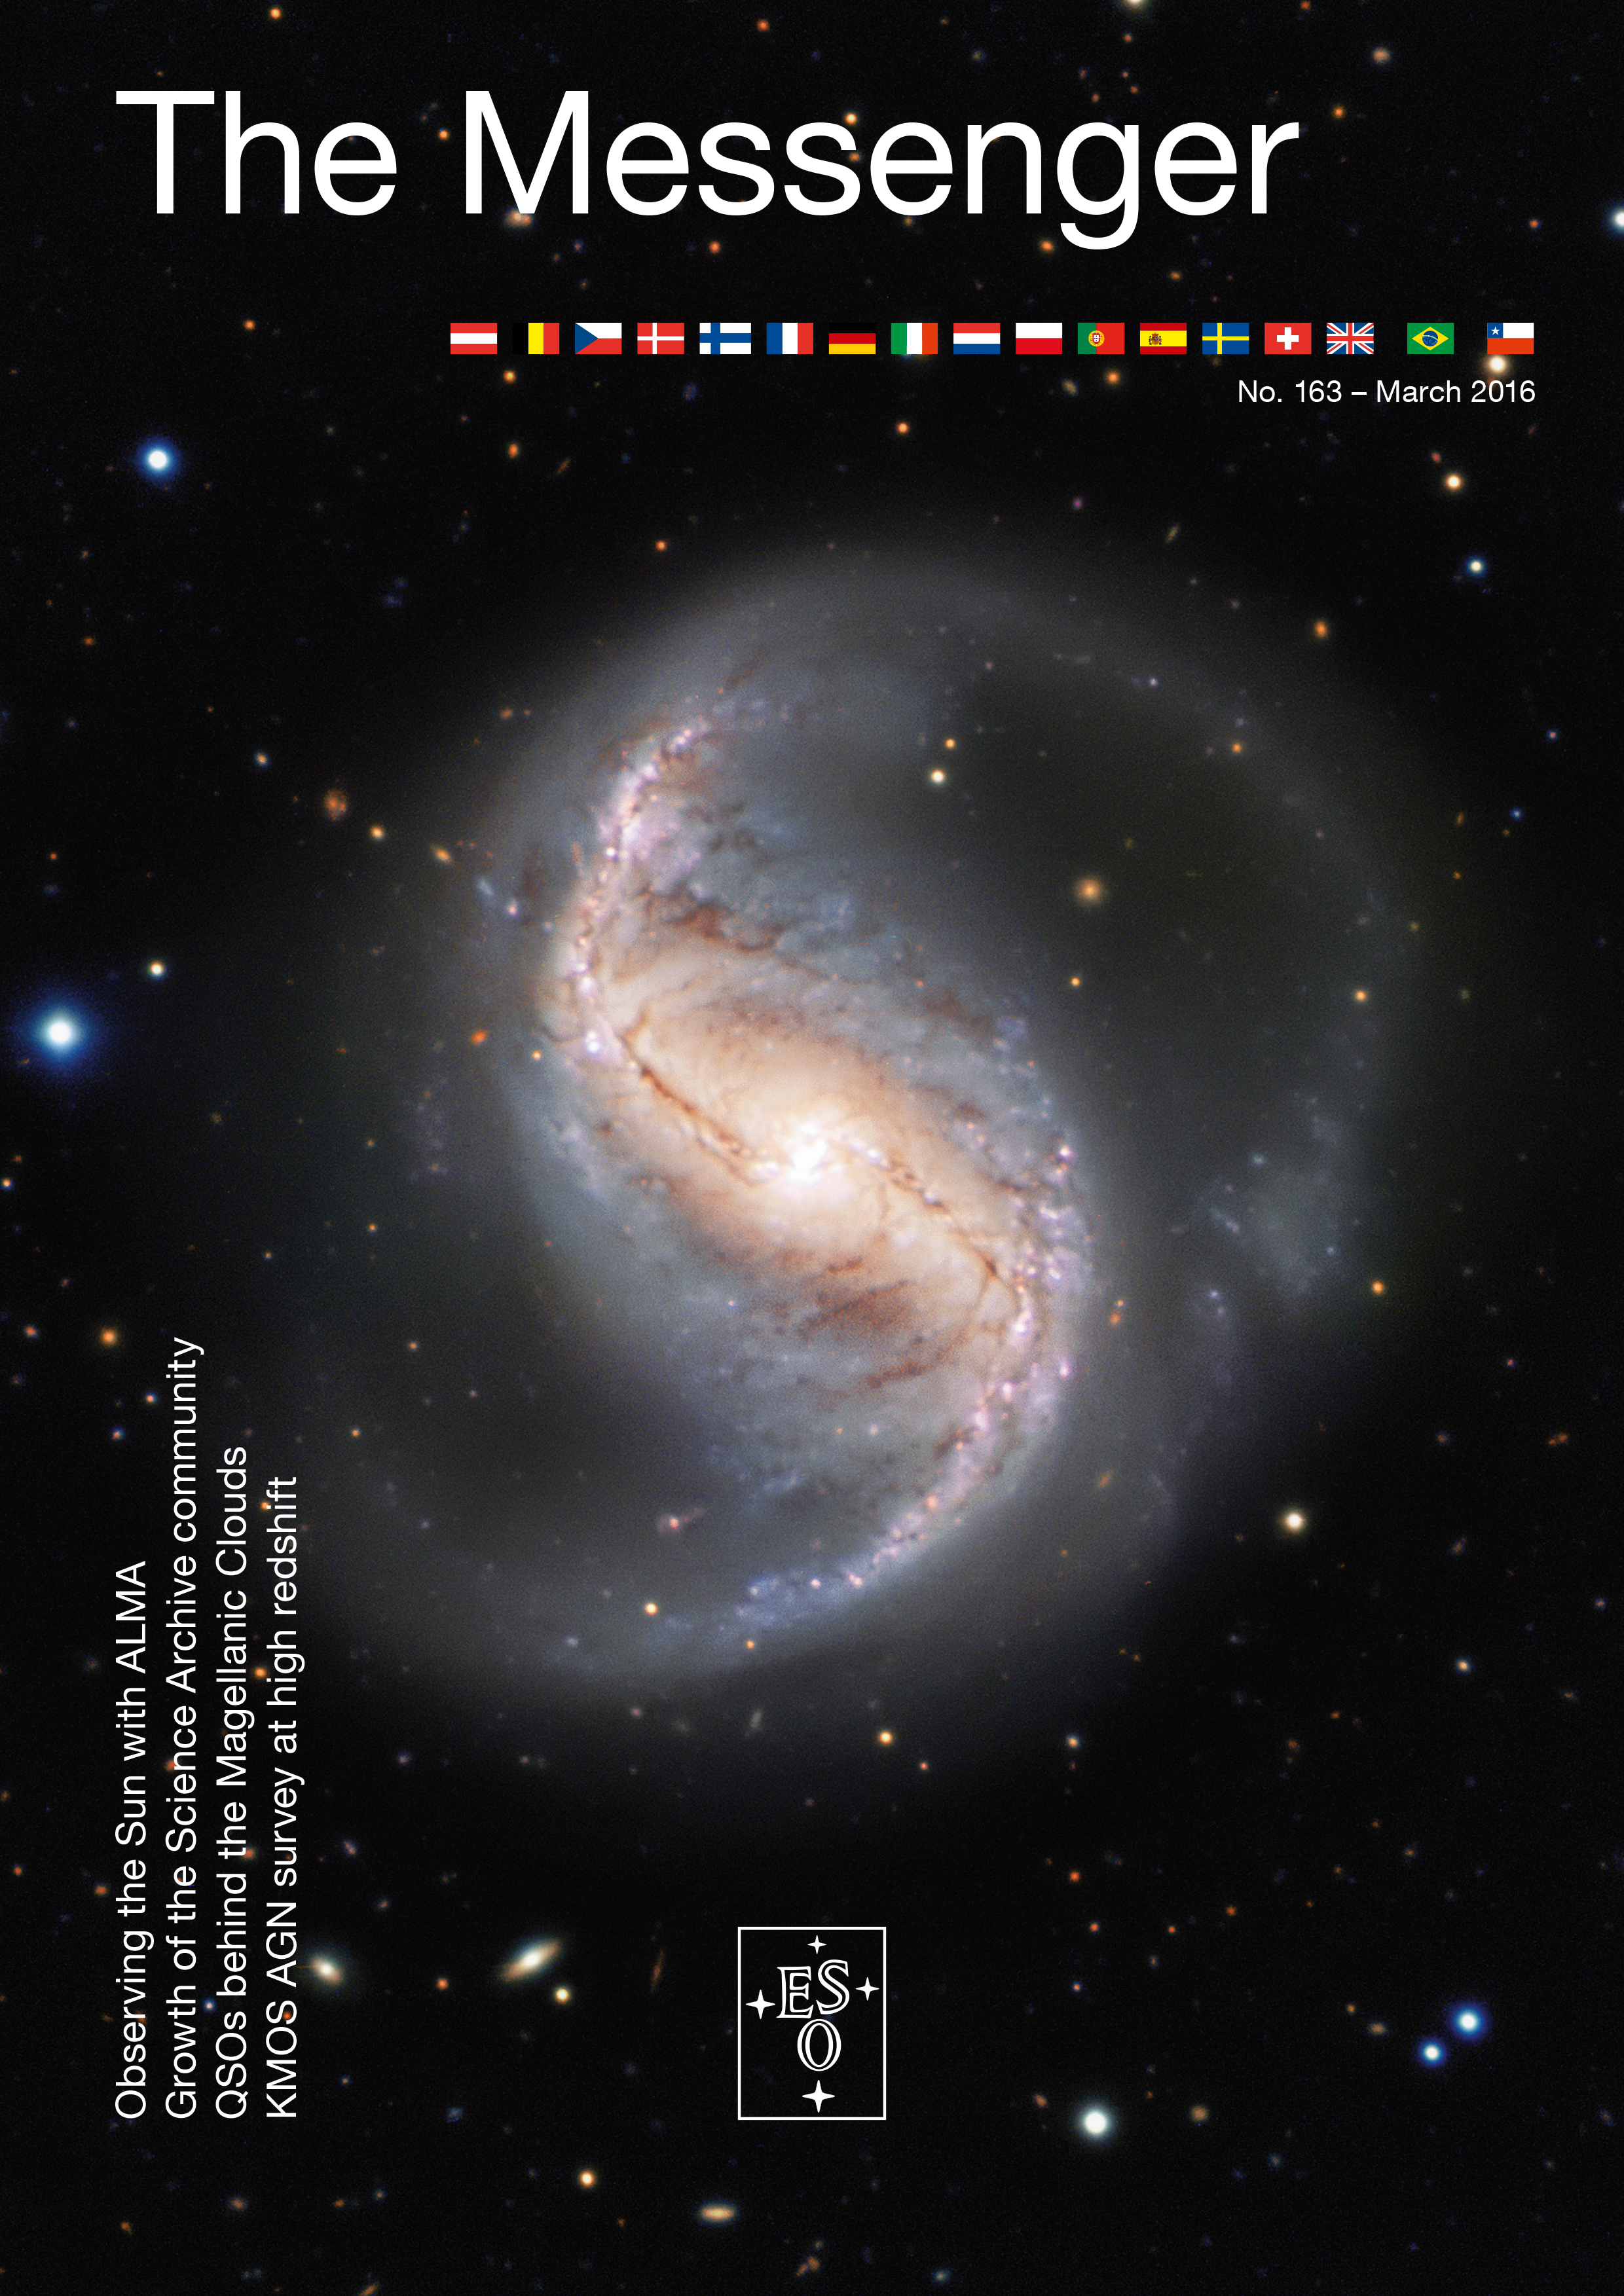

Cover of The Messenger No. 163

Cover of The Messenger 163

Credit: ESO